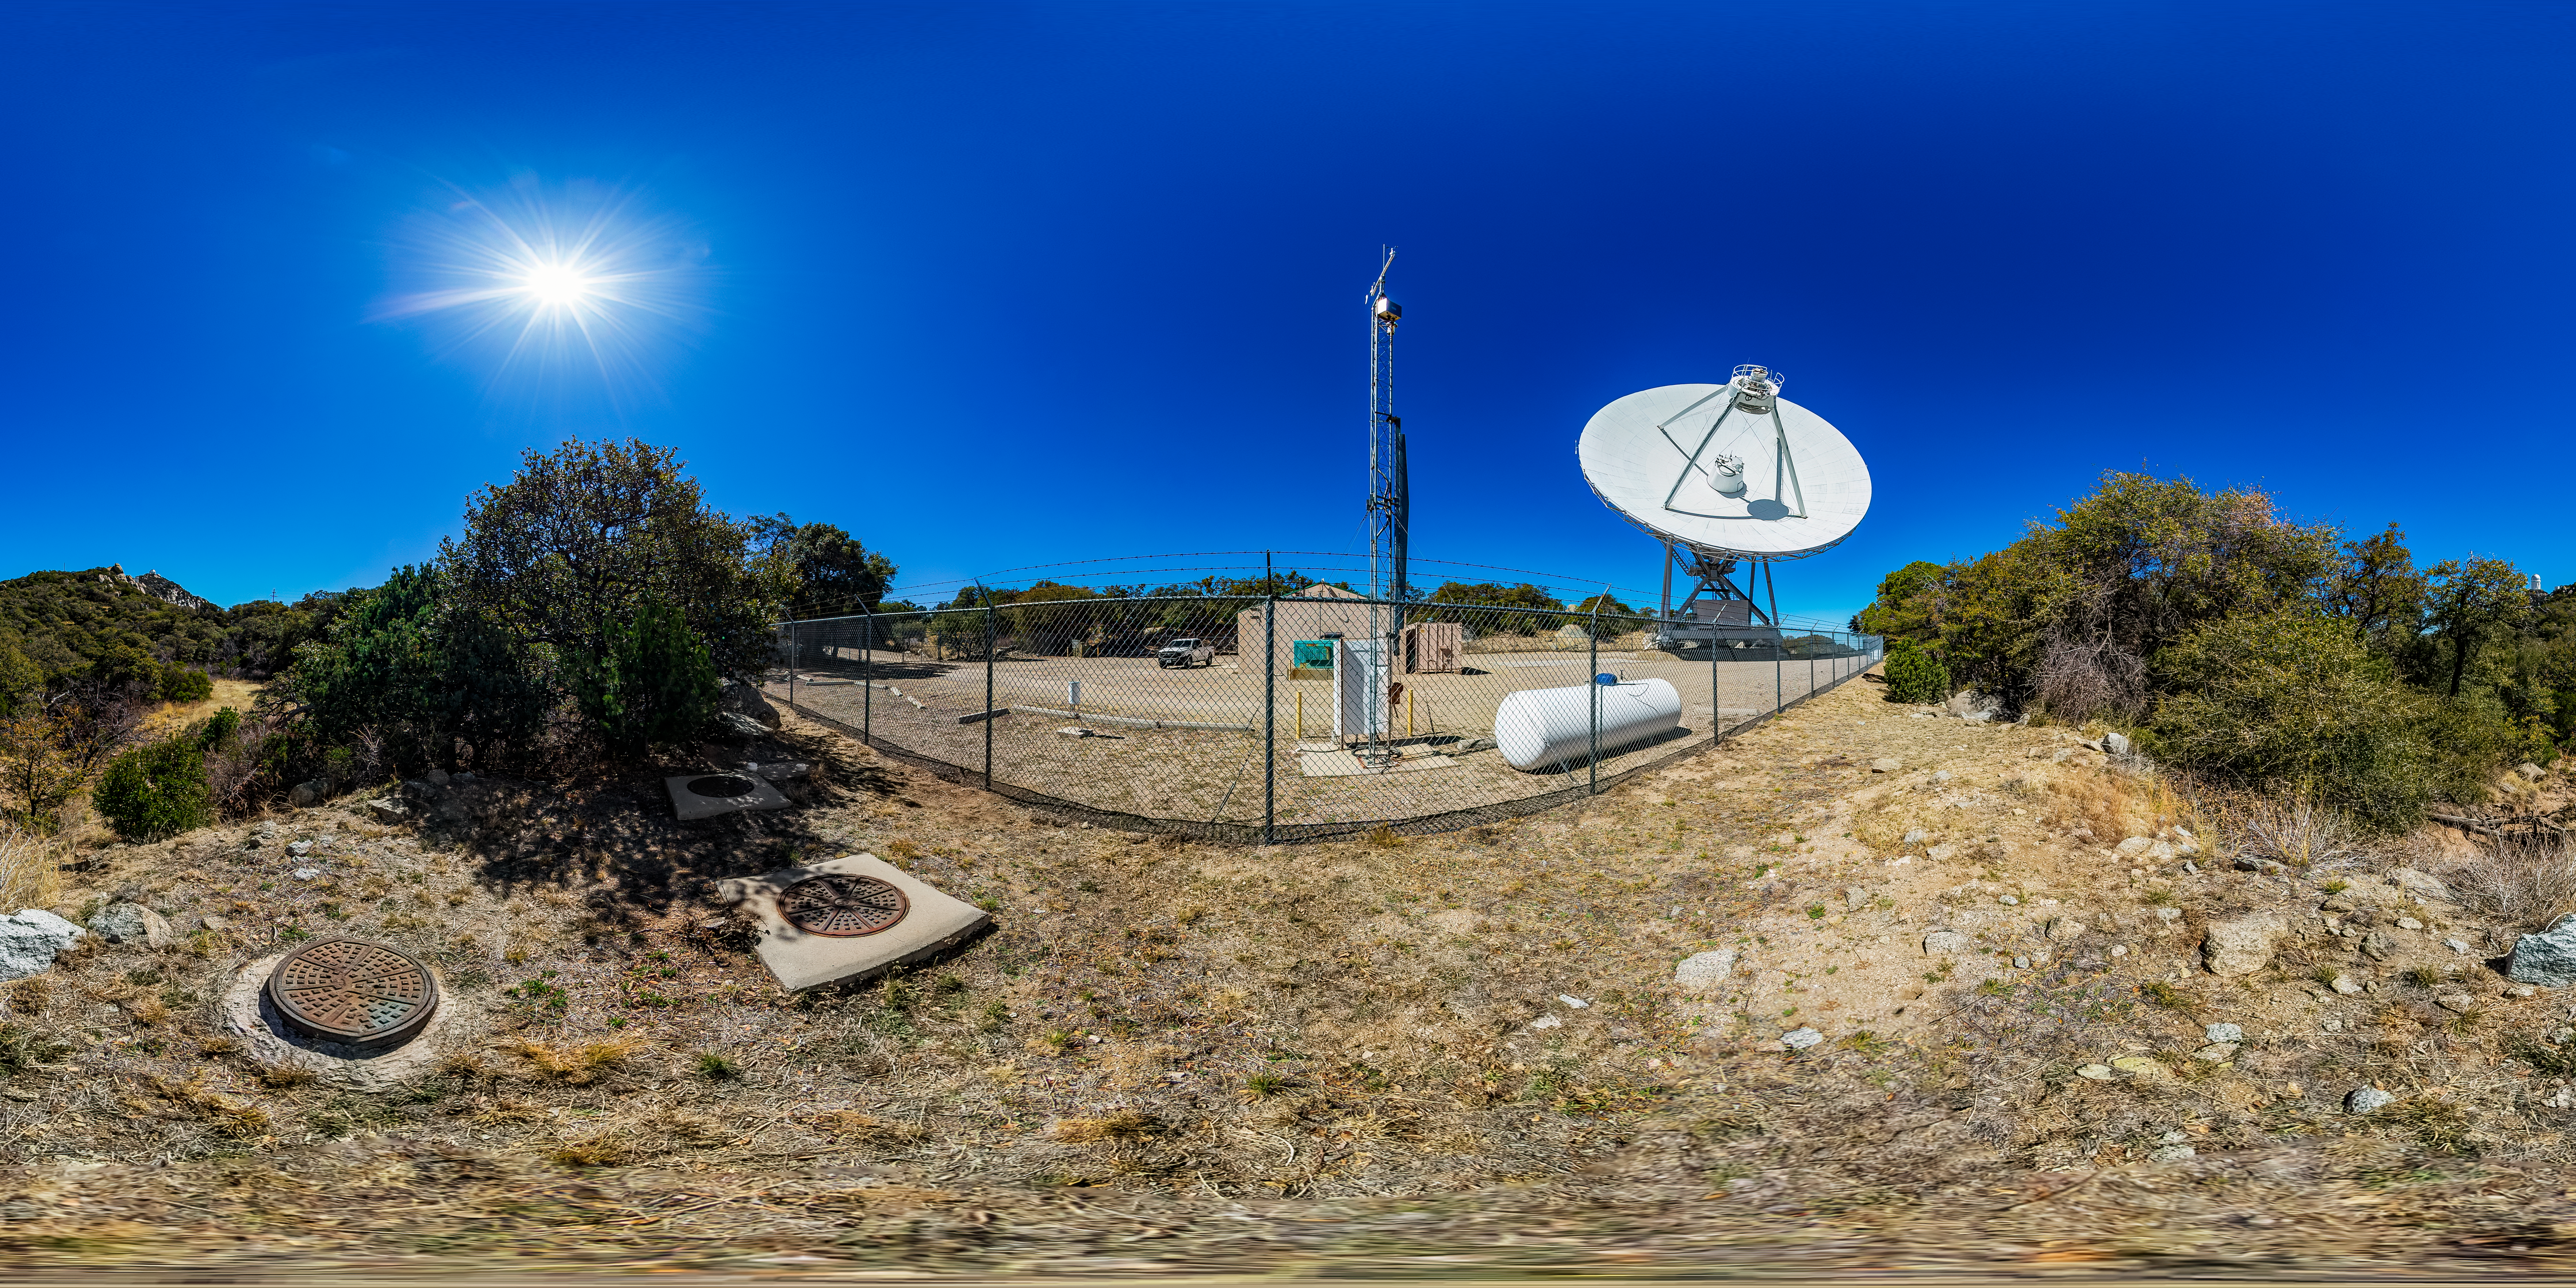

Very Long Baseline Array Dish 360 Panorama

A 360 panorama view of NRAO's Very Long Baseline Array (VLBA) Dish located at Kitt Peak National Observatory (KPNO), a Program of NSF NOIRLab. The array consists of 10 identical antennas, separated by distances from 200 kilometers to transcontinental 8600 kilometers (with the longest baseline between Maunakea, Hawai’i and St. Croix, Virgin Islands). The VLBA Dish is controlled remotely from the Science Operations Center in Socorro, New Mexico.

Credit: KPNO/NOIRLab/NSF/AURA/T. Matsopoulos